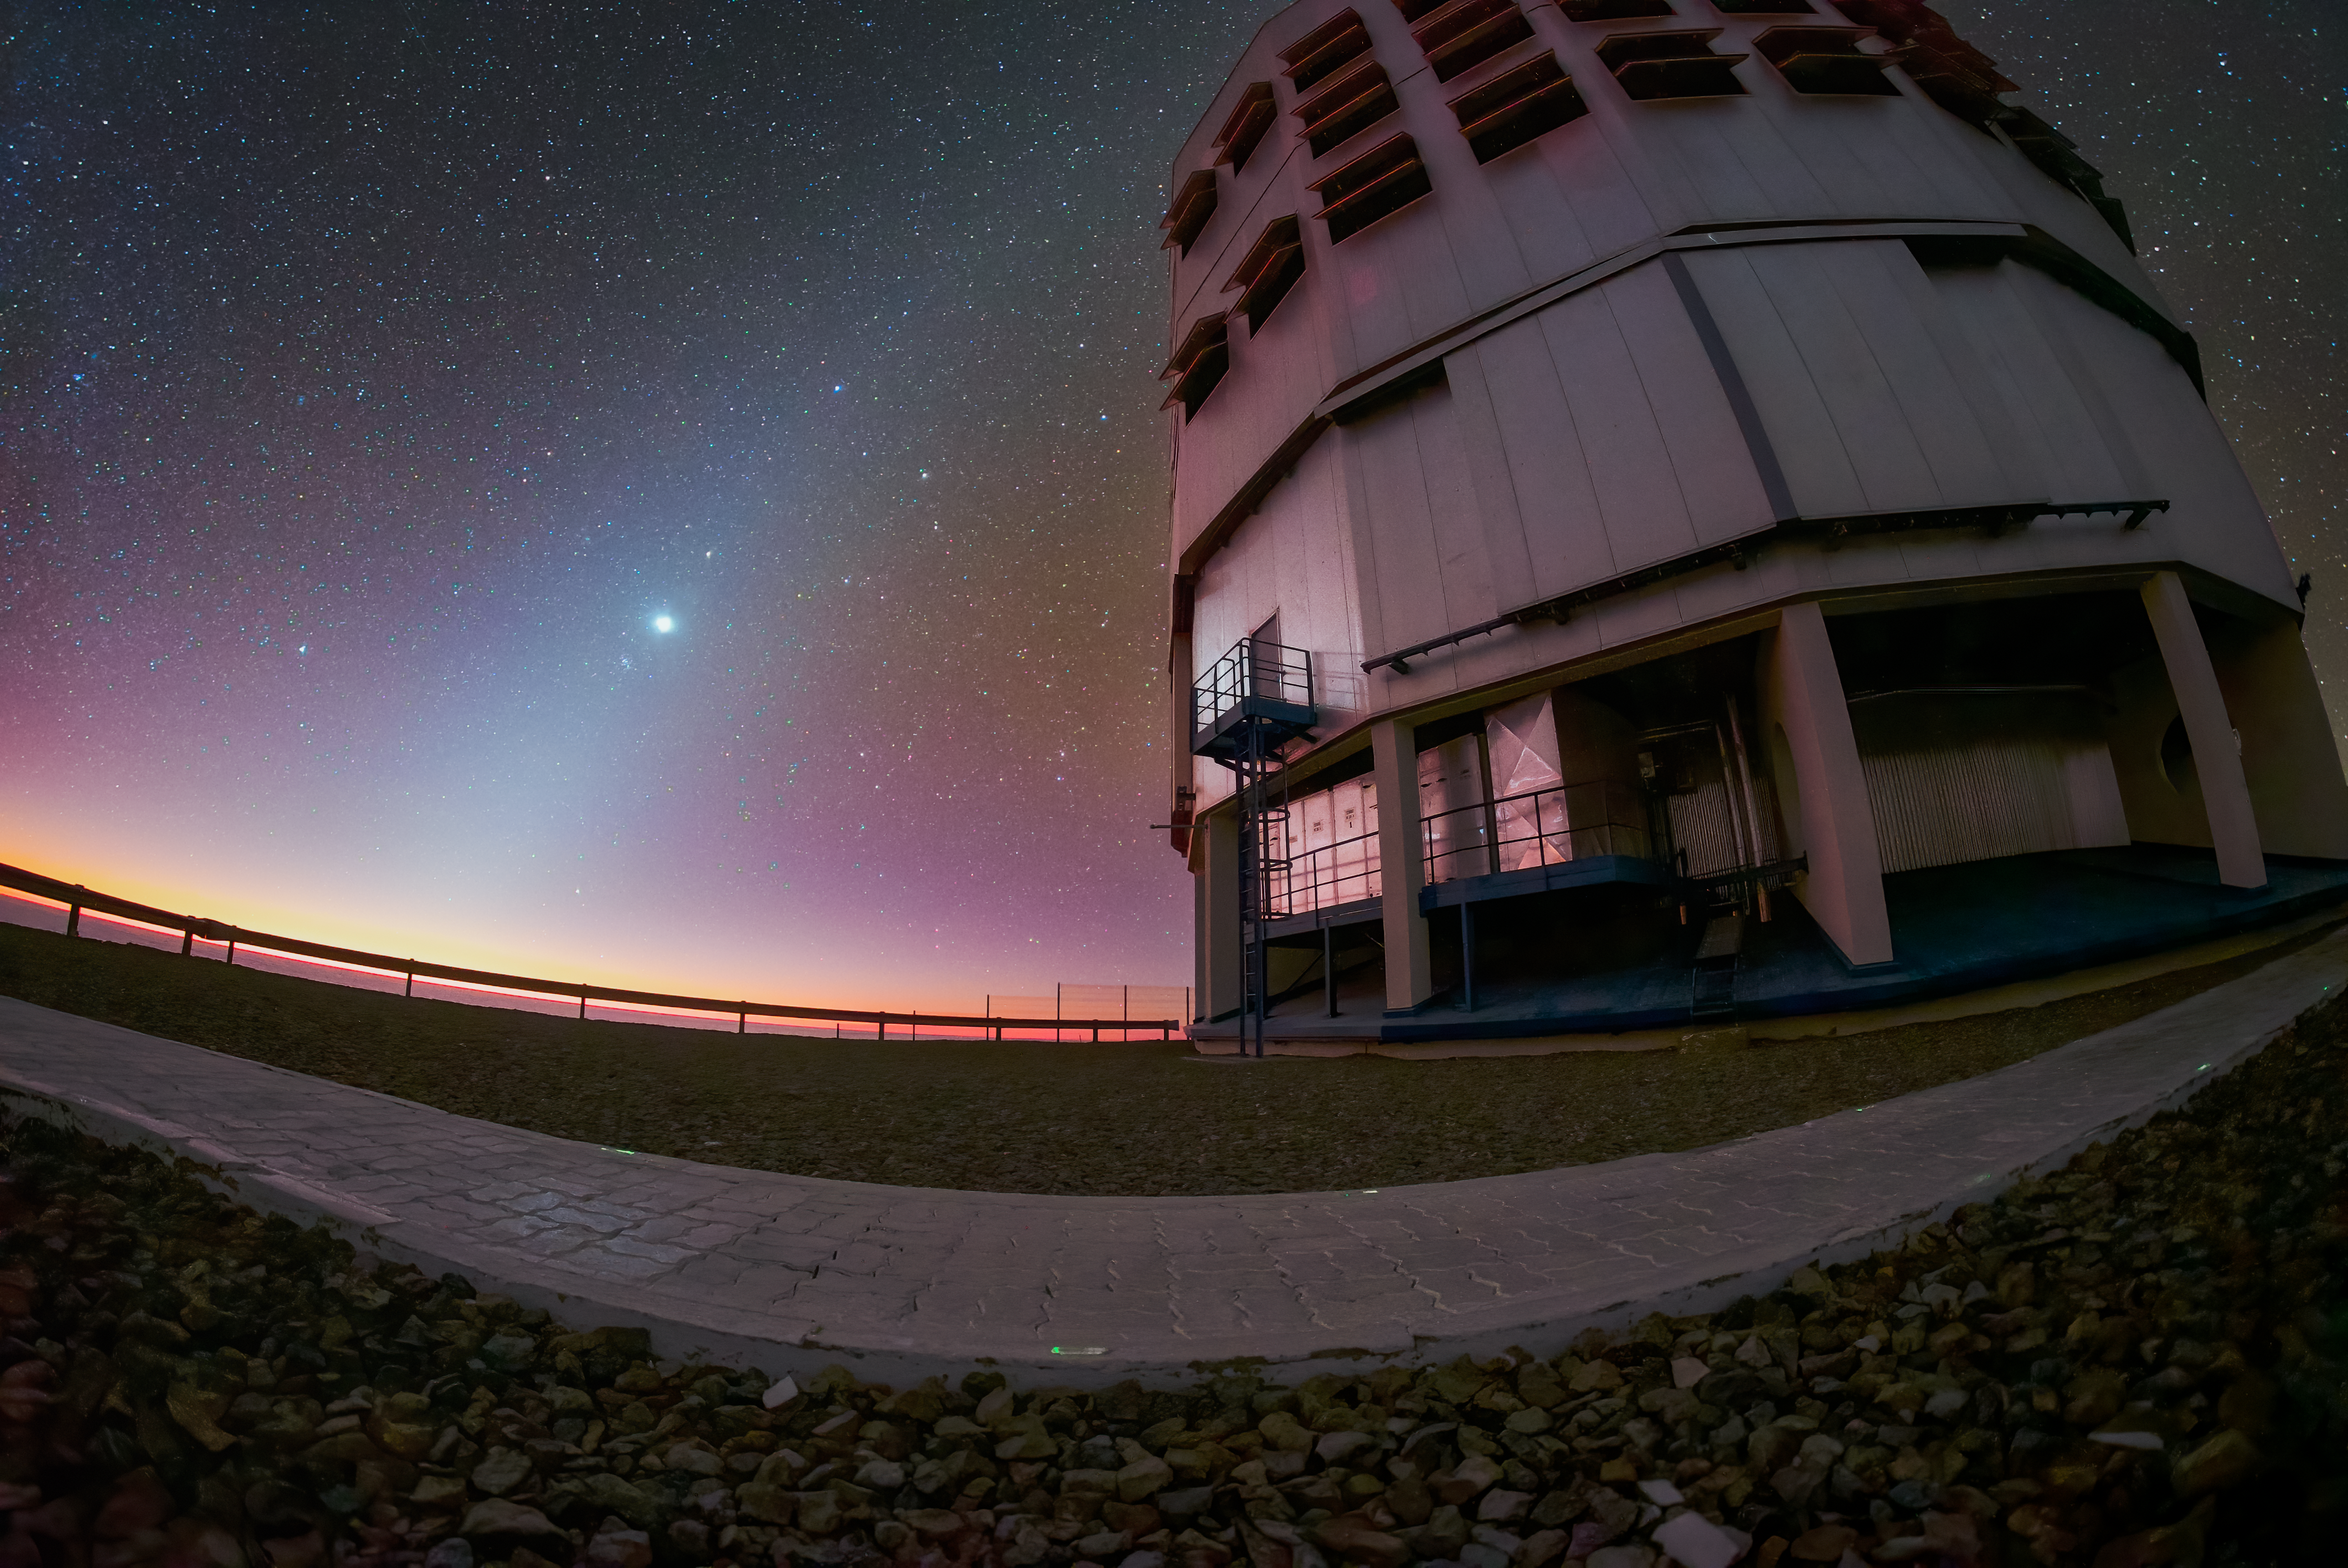

A spectacle of cosmic dust from Paranal

This Picture of the Week takes you all the way to ESO’s Paranal Observatory in the Chilean Atacama Desert, to enjoy a spectacular sunset next to the Very Large Telescope (VLT). But that’s not the only wonder displayed by the clear skies of the Atacama. See that blueish glow across the sky?

The zodiacal light — also called “false dawn” when seen before sunrise — is a faint, diffuse band of light in the night sky, reaching up from the horizon. It follows the direction of the ecliptic — the plane of Earth's orbit around the Sun. This plane is rich in tiny particles of dust, which scatter sunlight and create this phenomenon. The other planets in the Solar System orbit the Sun in roughly the same plane, and therefore can be often seen within the zodiacal light. In this particular image, Venus is the brightest source and Mars is the faint, reddish dot to the upper-right of Venus.

If you’ve never seen zodiacal light before, you’re not alone: the glow is so faint that light pollution or even moonlight can outshine it. Luckily, the Atacama Desert still preserves the full glory of its night skies, a heritage to be protected. How appropriate also that the VLT Unit Telescope enjoying this spectacle of sunlight in the image is the one nicknamed Antu, which, in the Mapudungun language of central-southern Chile, means “The Sun”.

Credit: D. Gasparri/ESO